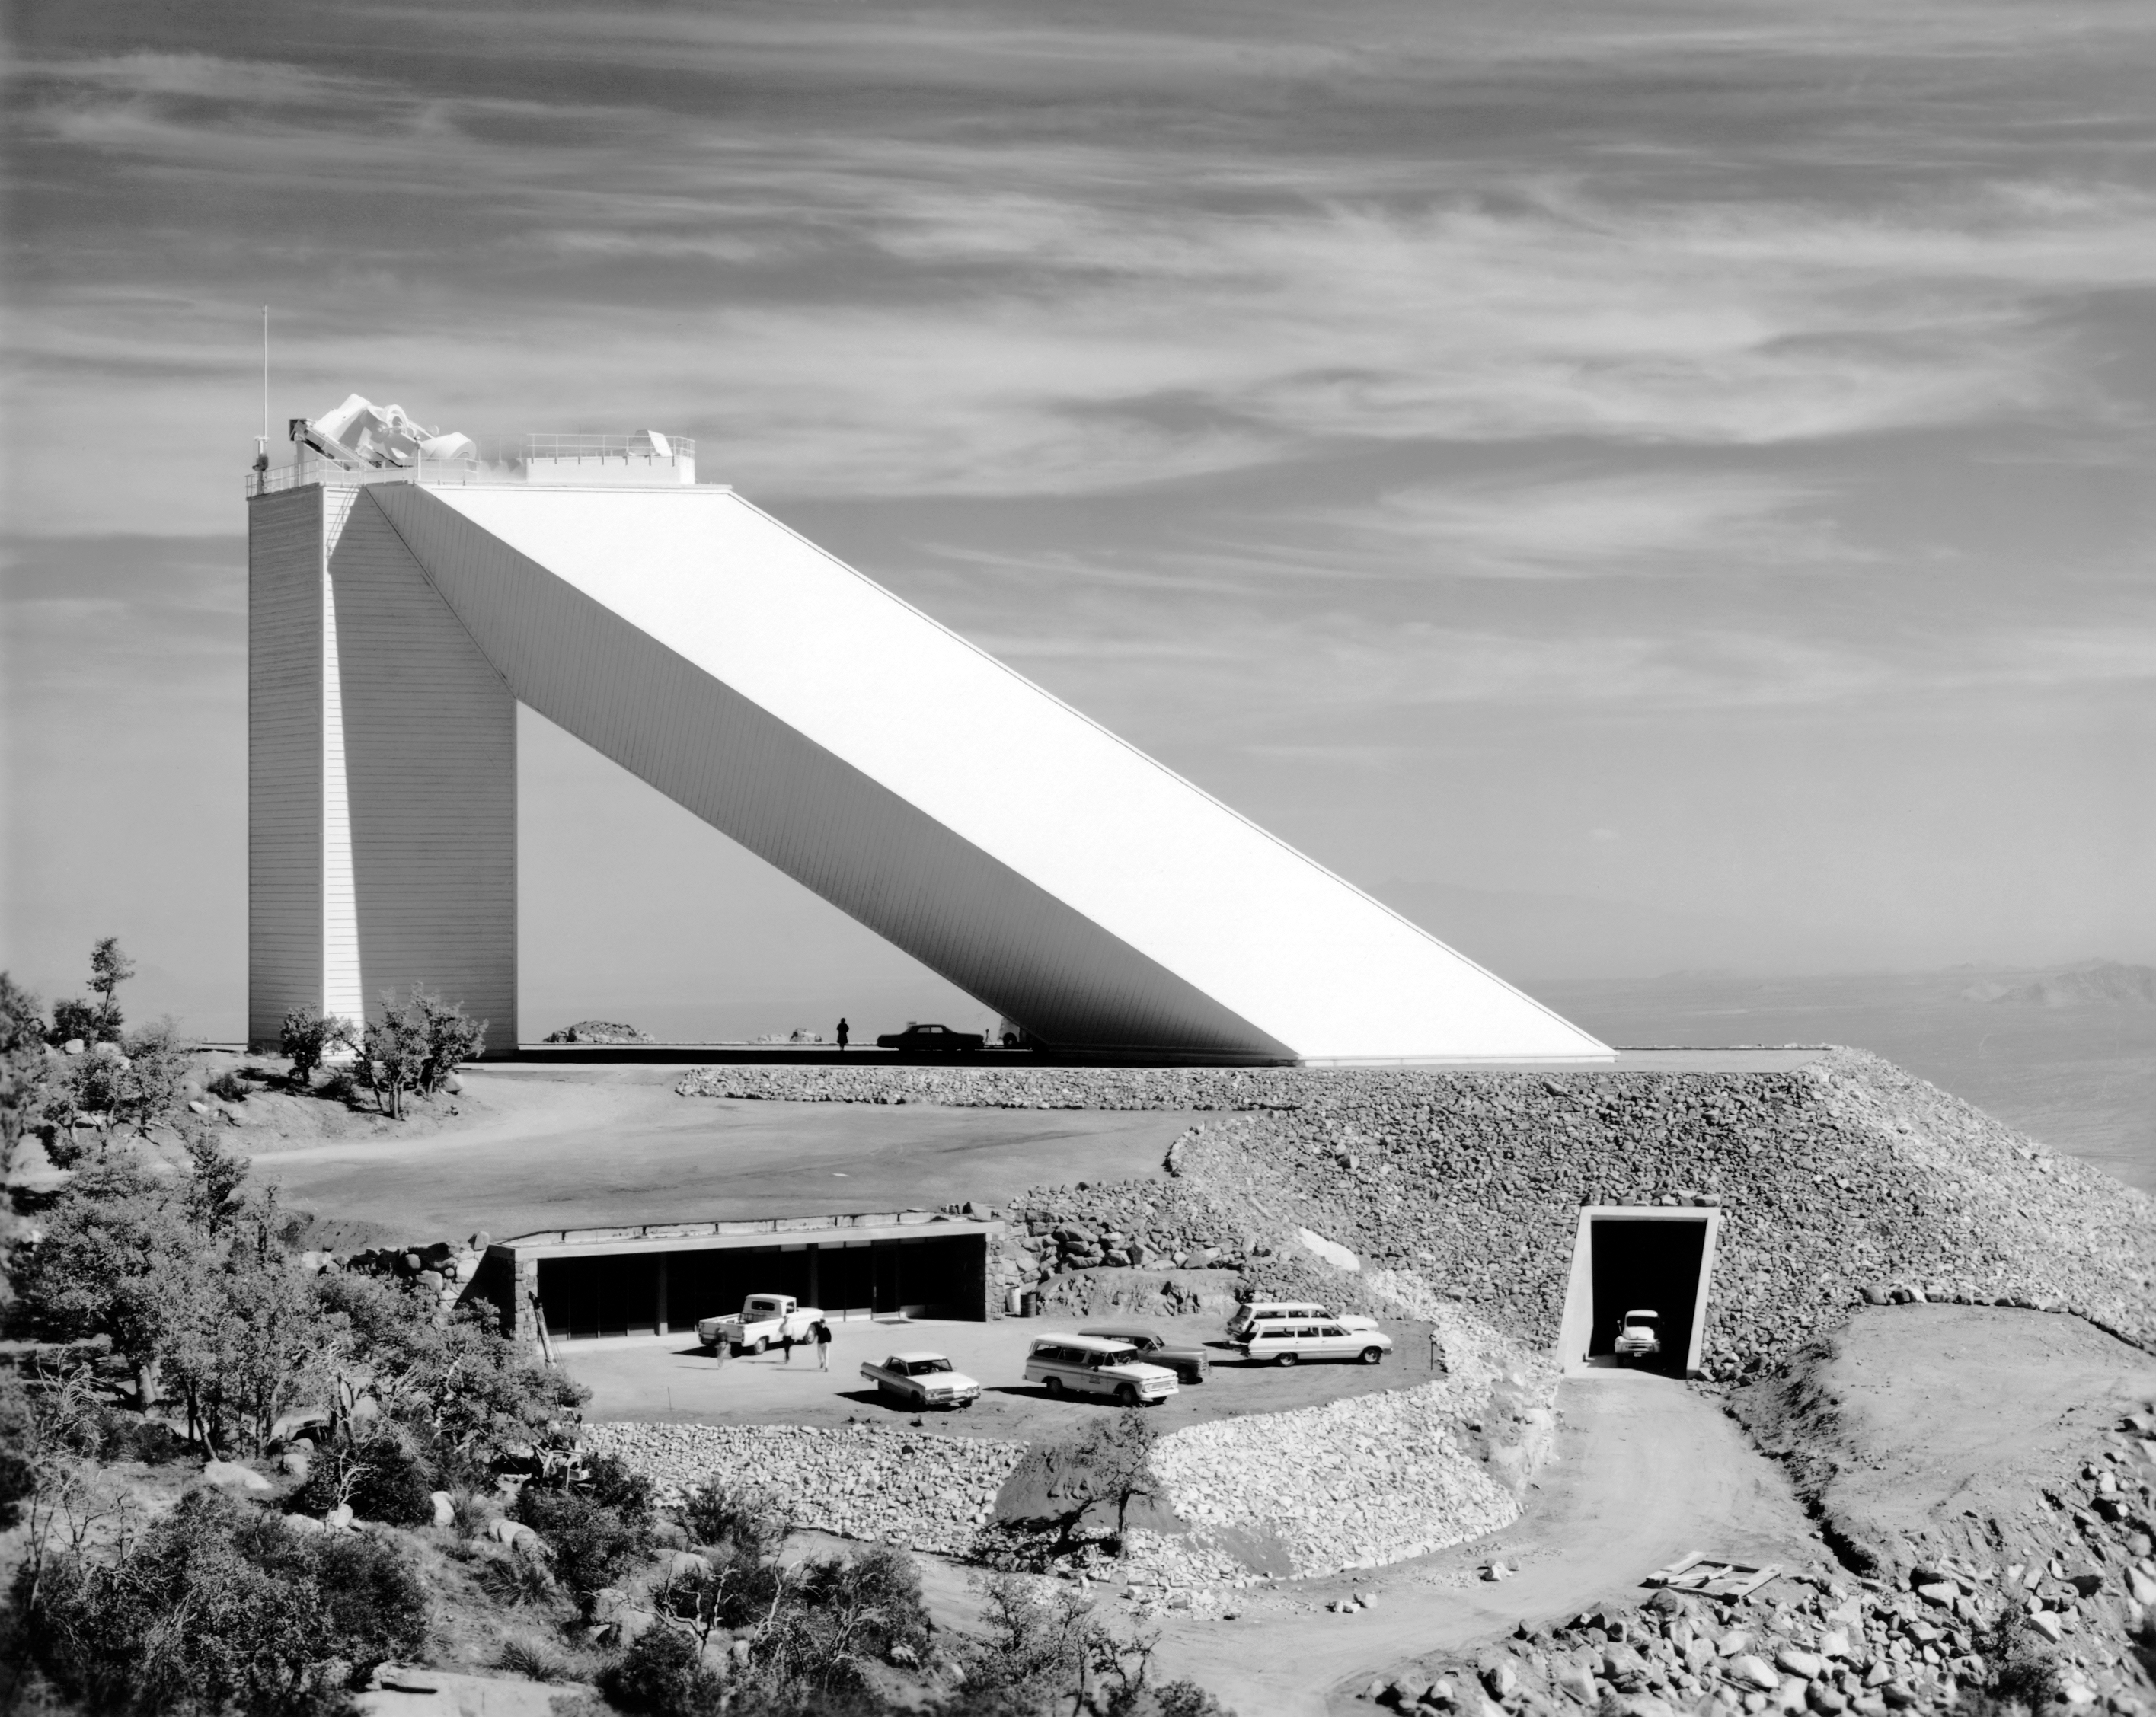

McMath-Pierce Solar Telescope

The NSF McMath-Pierce Solar Telescope is seen from afar in this vintage photo.

This image is part of NSF NOIRLab’s historical archives.

Credit: KPNO/NOIRLab/AURA/NSF